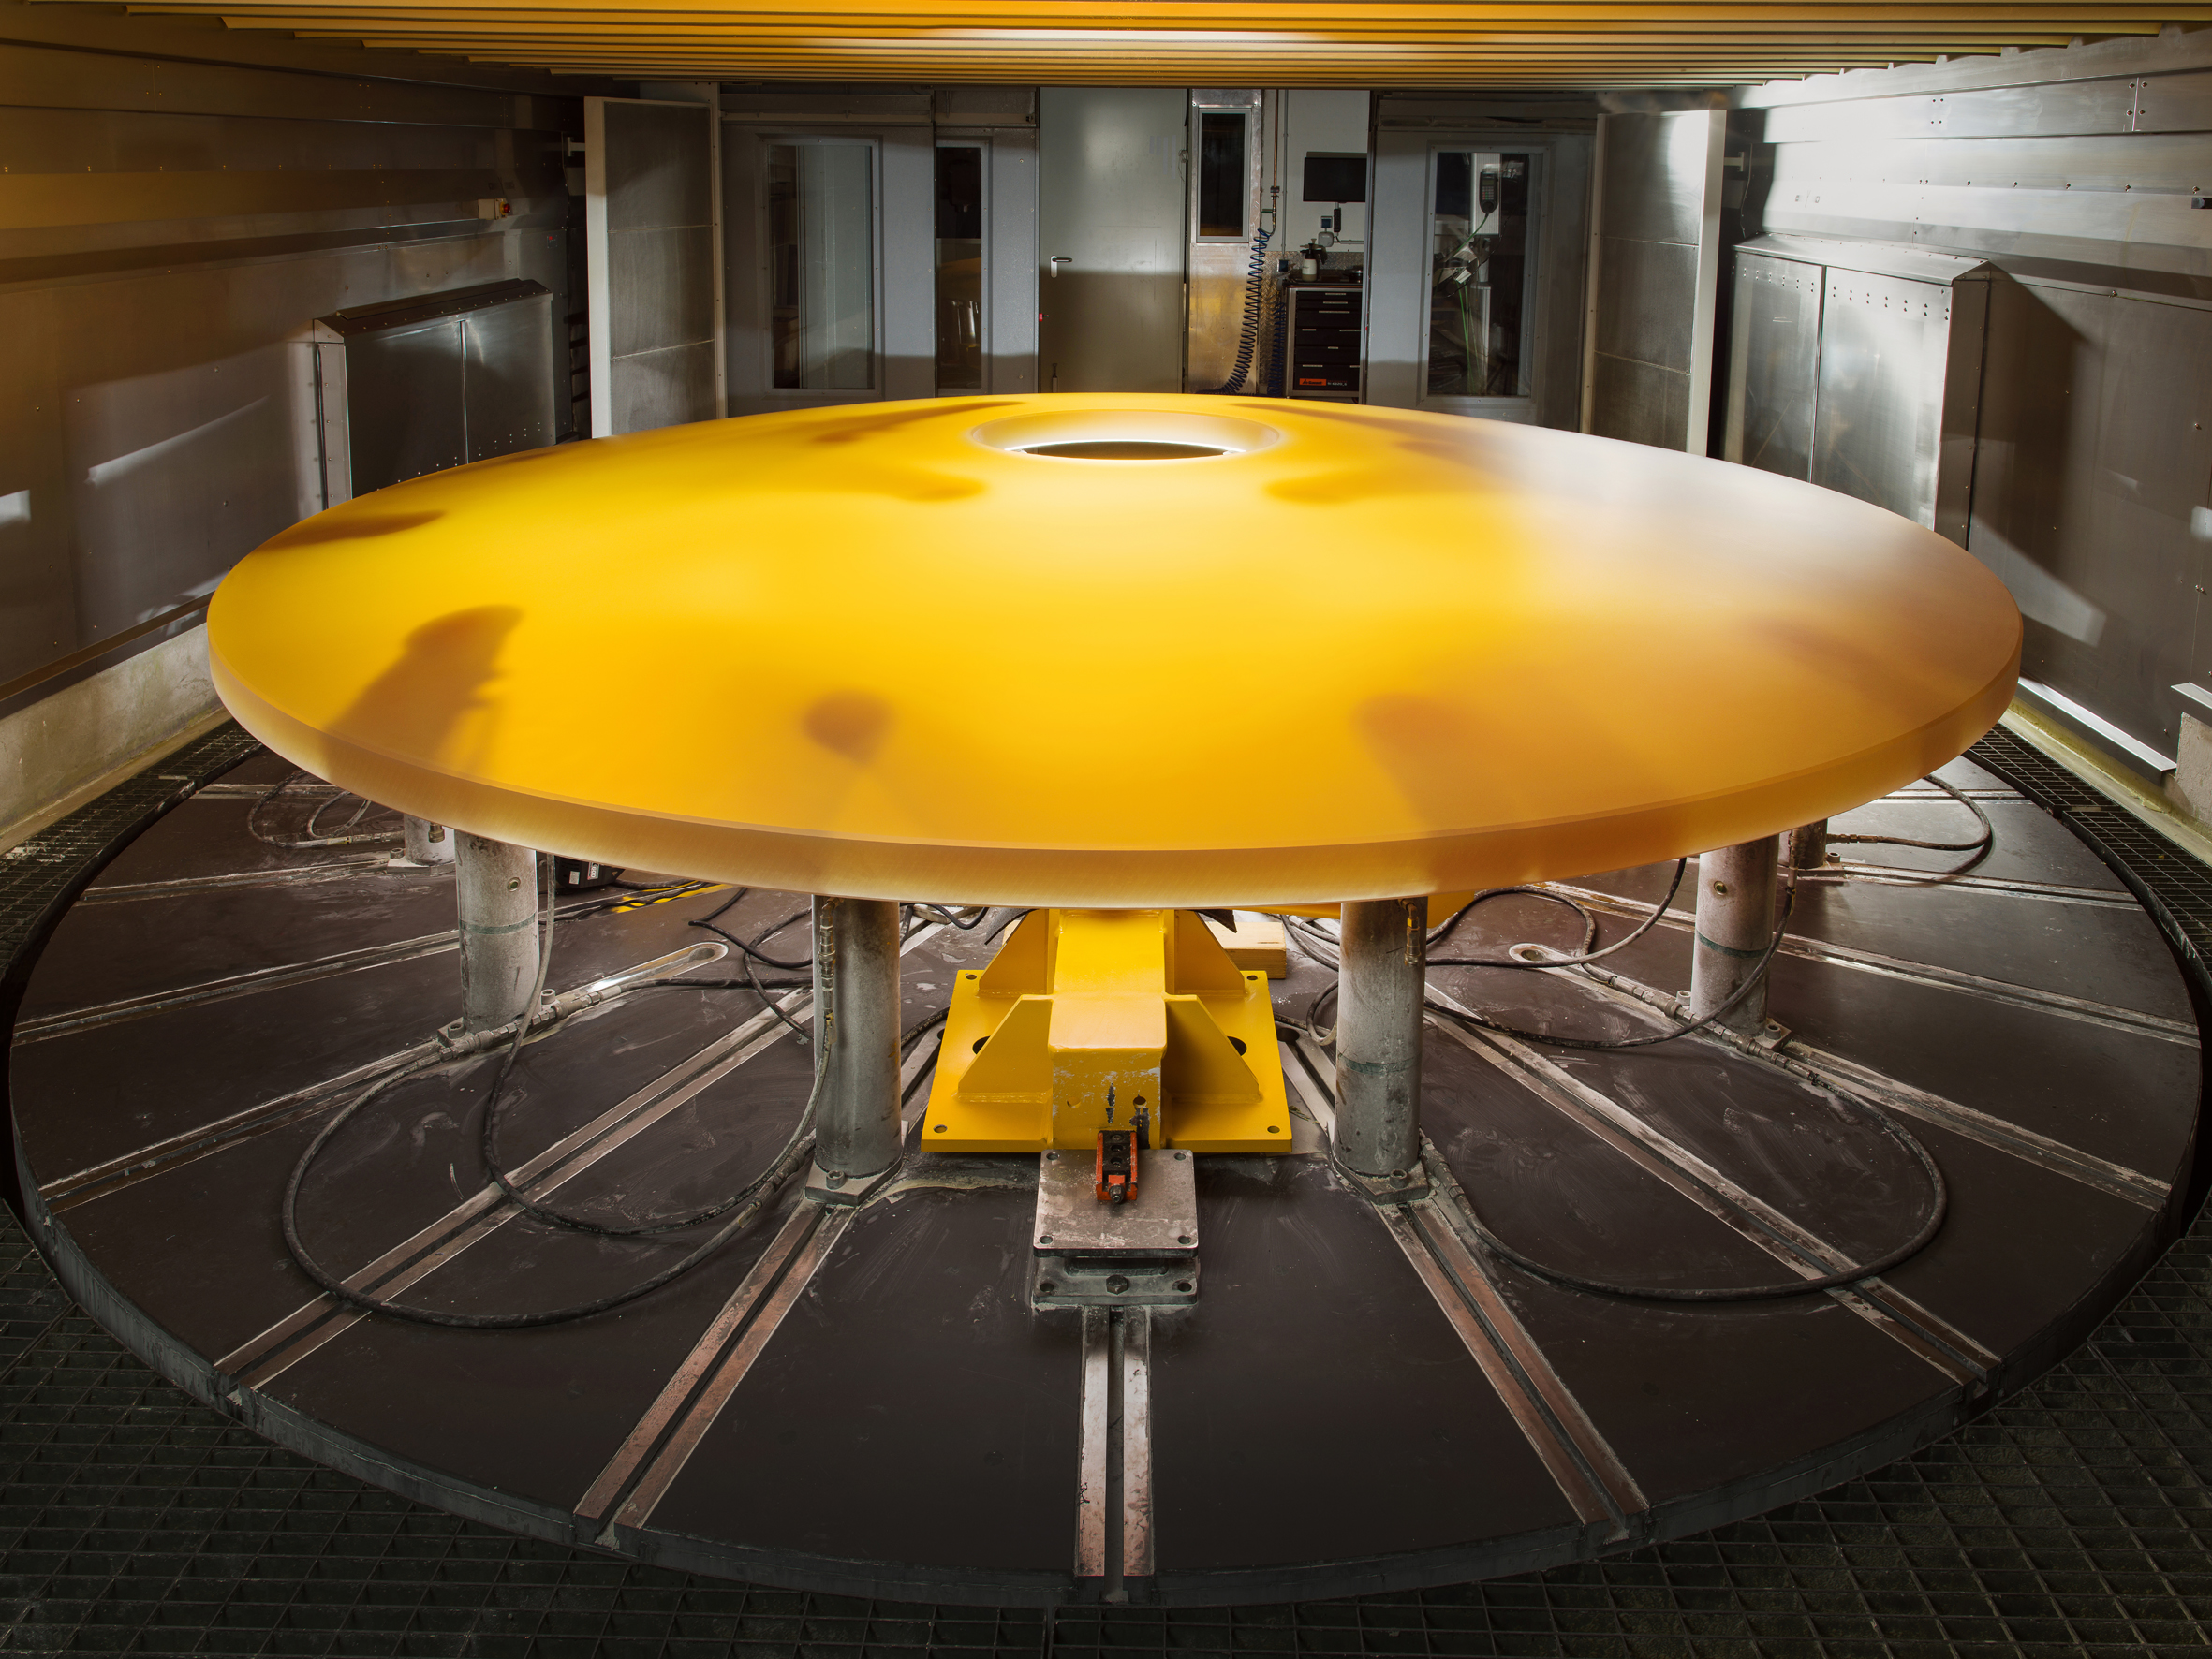

Blank Canvas: the ELT’s M2 Mirror Blank

This image shows the massive 3-ton blank for the ELT’s secondary mirror. This technological blank has been successfully machined from a slab of the low-expansion ceramic material ZERODURⓇ into its near-final form by the German company SCHOTT.

M2 will be the largest ever secondary mirror employed on a telescope, as well as the largest convex mirror ever produced. Fabricating this highly convex, aspherical mirror is a considerable challenge — and the result will be a truly remarkable example of pioneering optical engineering. The secondary mirror and its support system — weighing 12 tonnes — will hang upside-down high above the 39-metre primary mirror.

Credit: SCHOTT